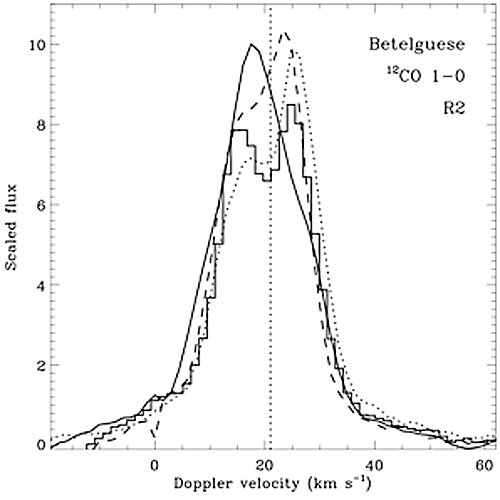

Spectral tracings of the 12-CO 1-0 emission line profile in the shell of Betelgeuse

Spectral tracings of the 12-CO 1-0 emission line profile in the shell of Betelgeuse at a few representative positions.

Credit: International Gemini Observatory/NOIRLab/NSF/AURA